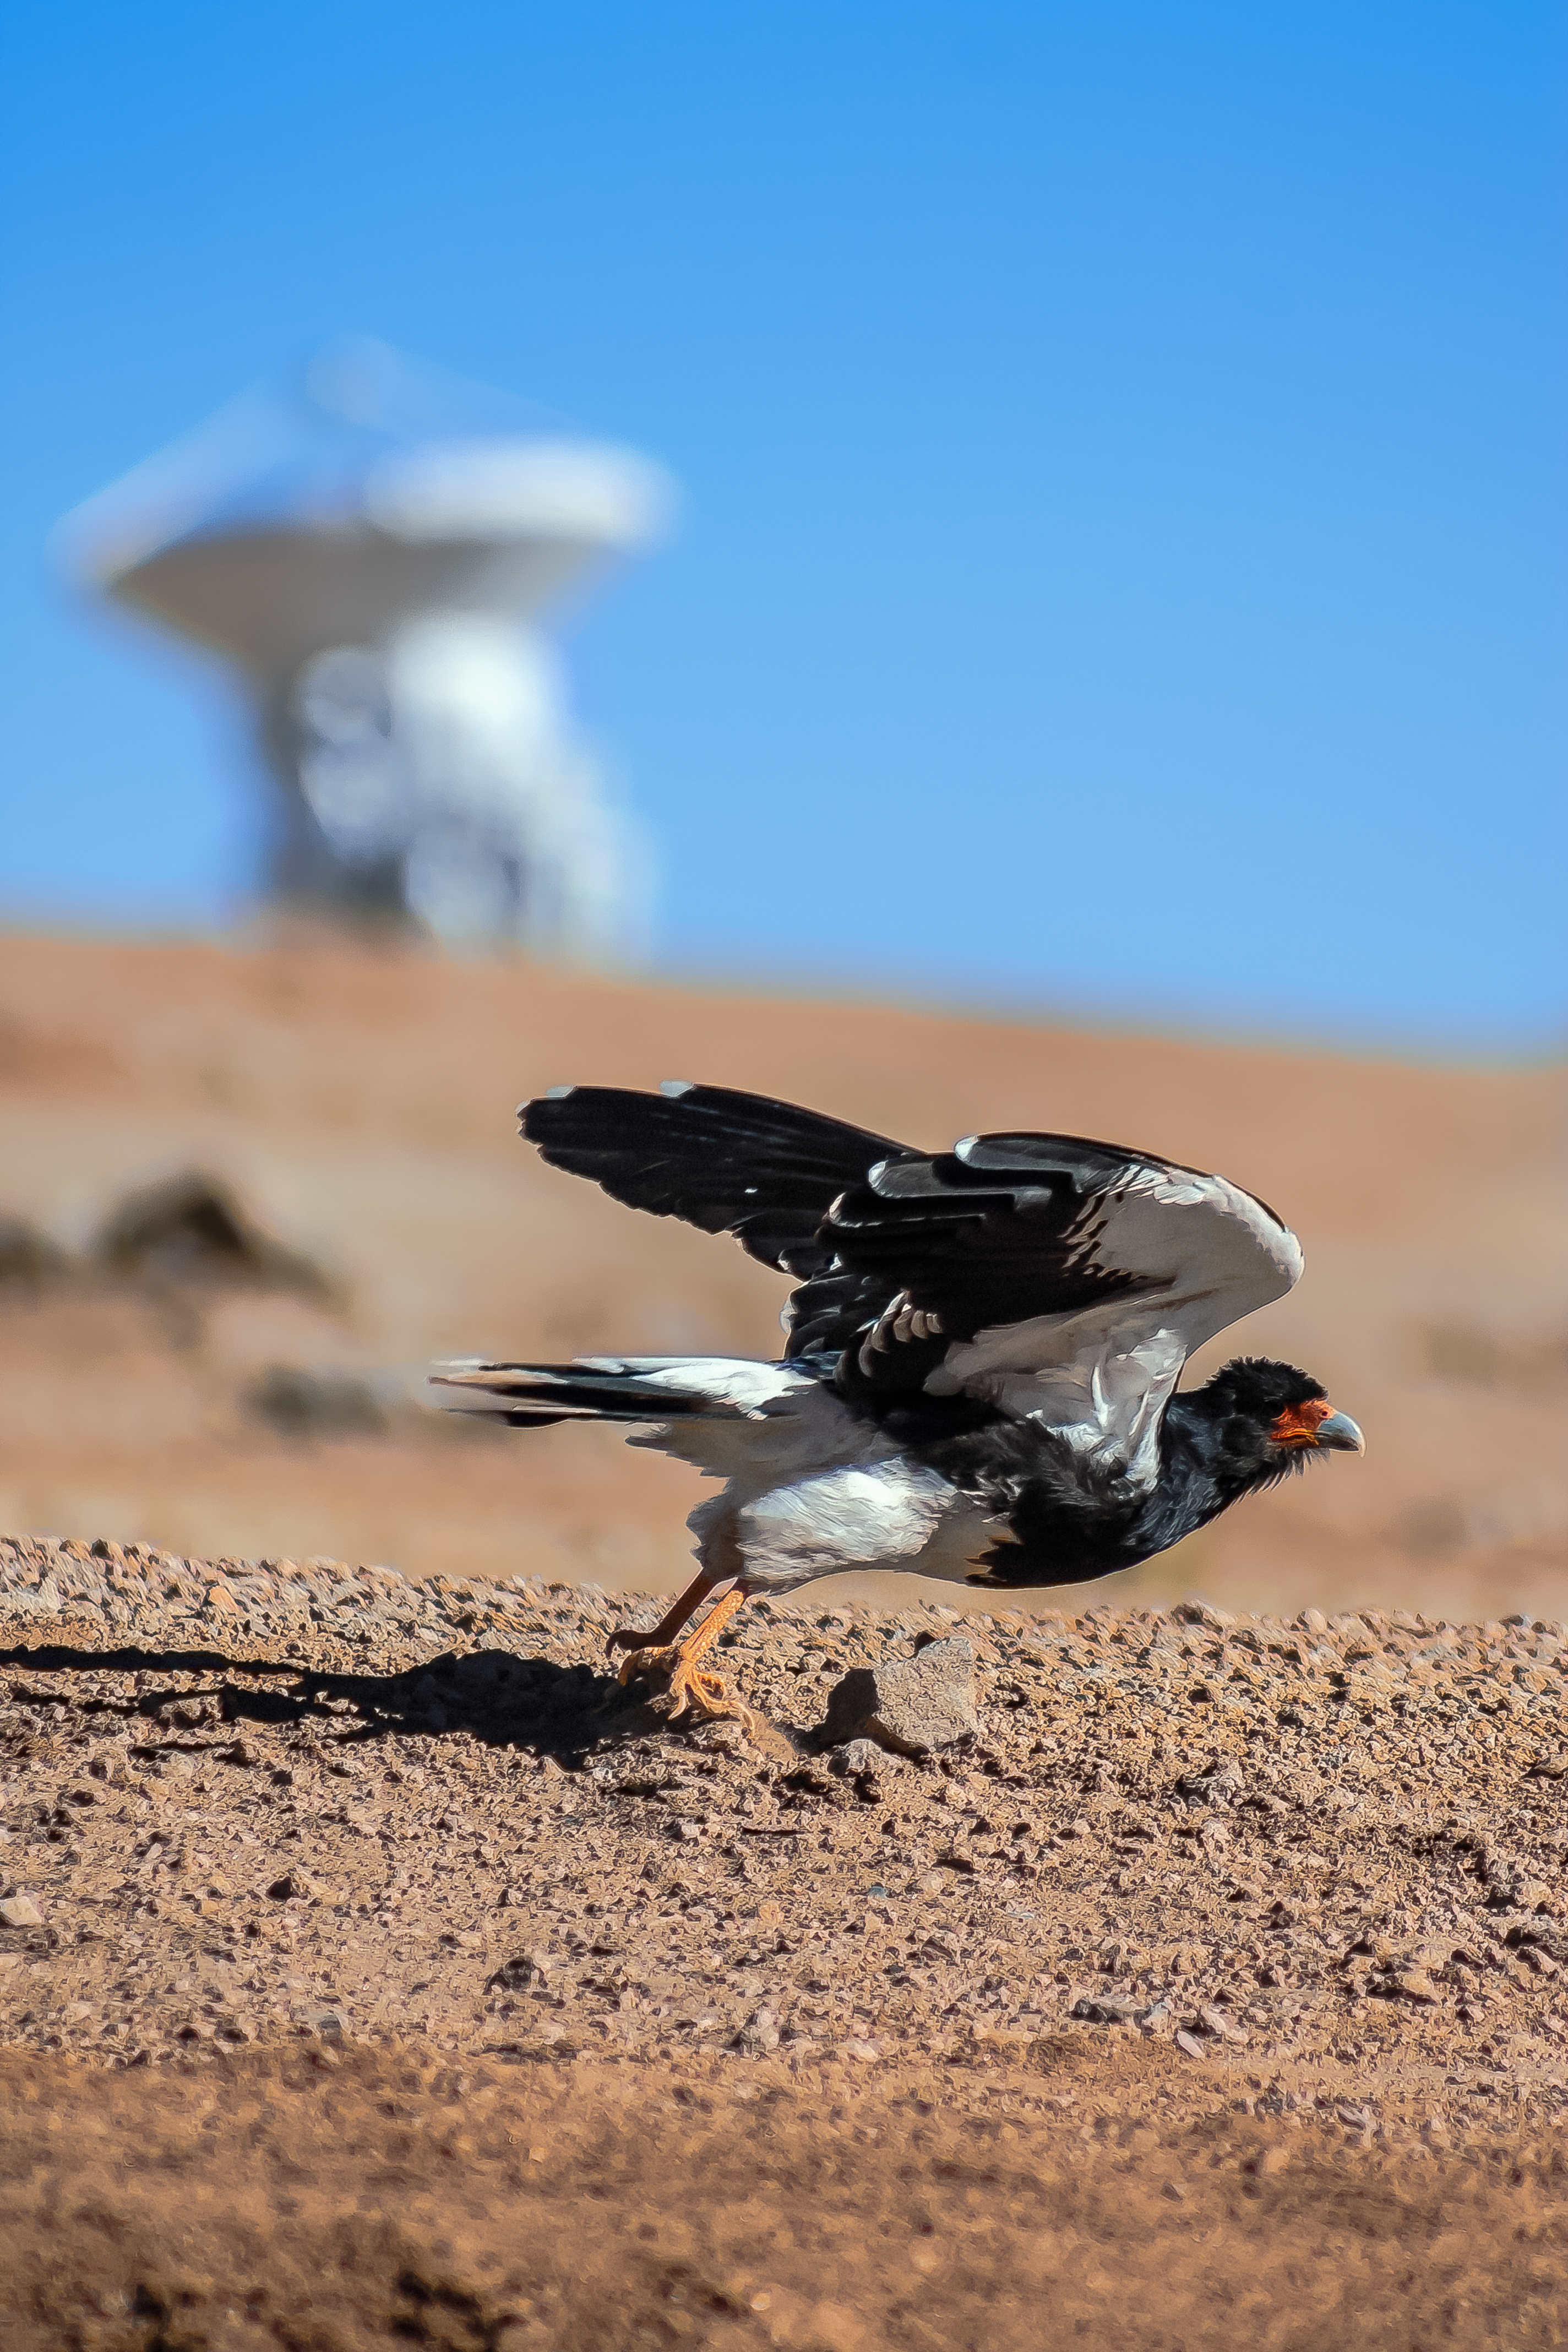

Fauna visits Chajnantor

Local fauna is captured visiting Chajnantor Plateau, high up in the Atacama Desert. The site is host to the Atacama Large Millimeter/submillimeter Array (ALMA) and the Atacama Pathfinder Experiment (APEX) telescope.

Credit: J. C. Rojas/ESO